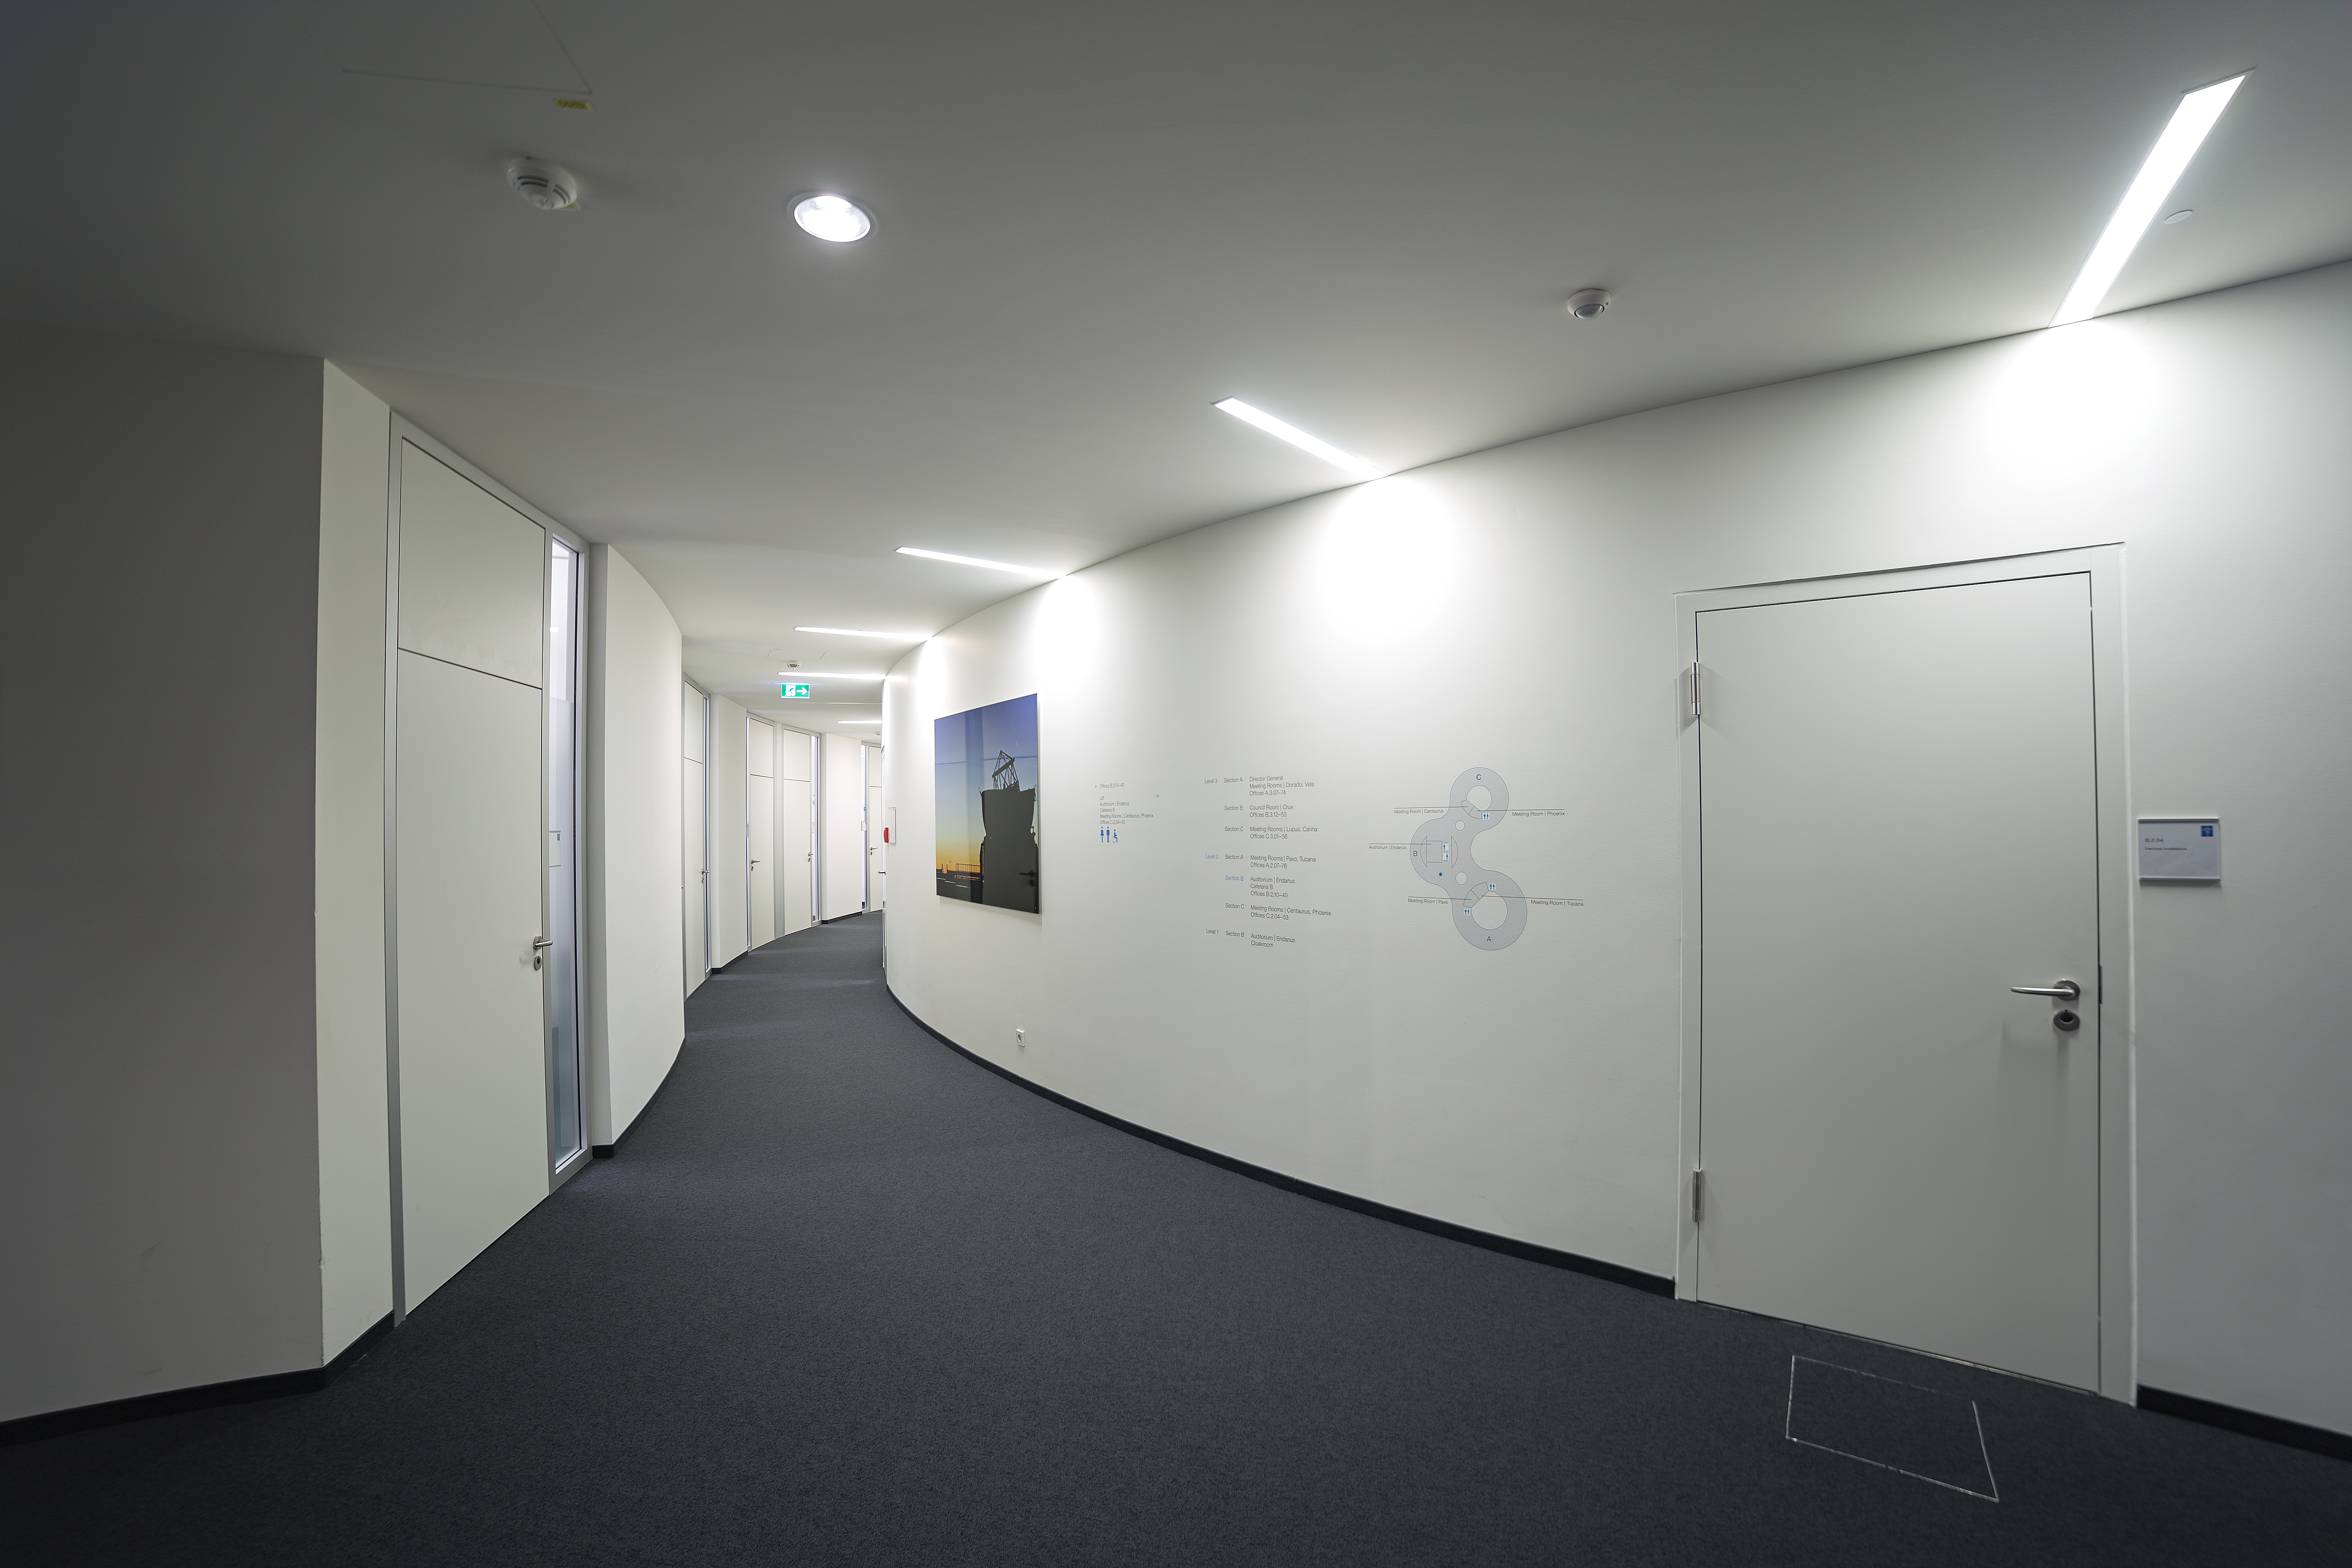

Corridor to ESO's building B

The new building B at ESO HQs in Garching was inaugurated on 4 December 2013.

Credit: P. Horálek/ESO